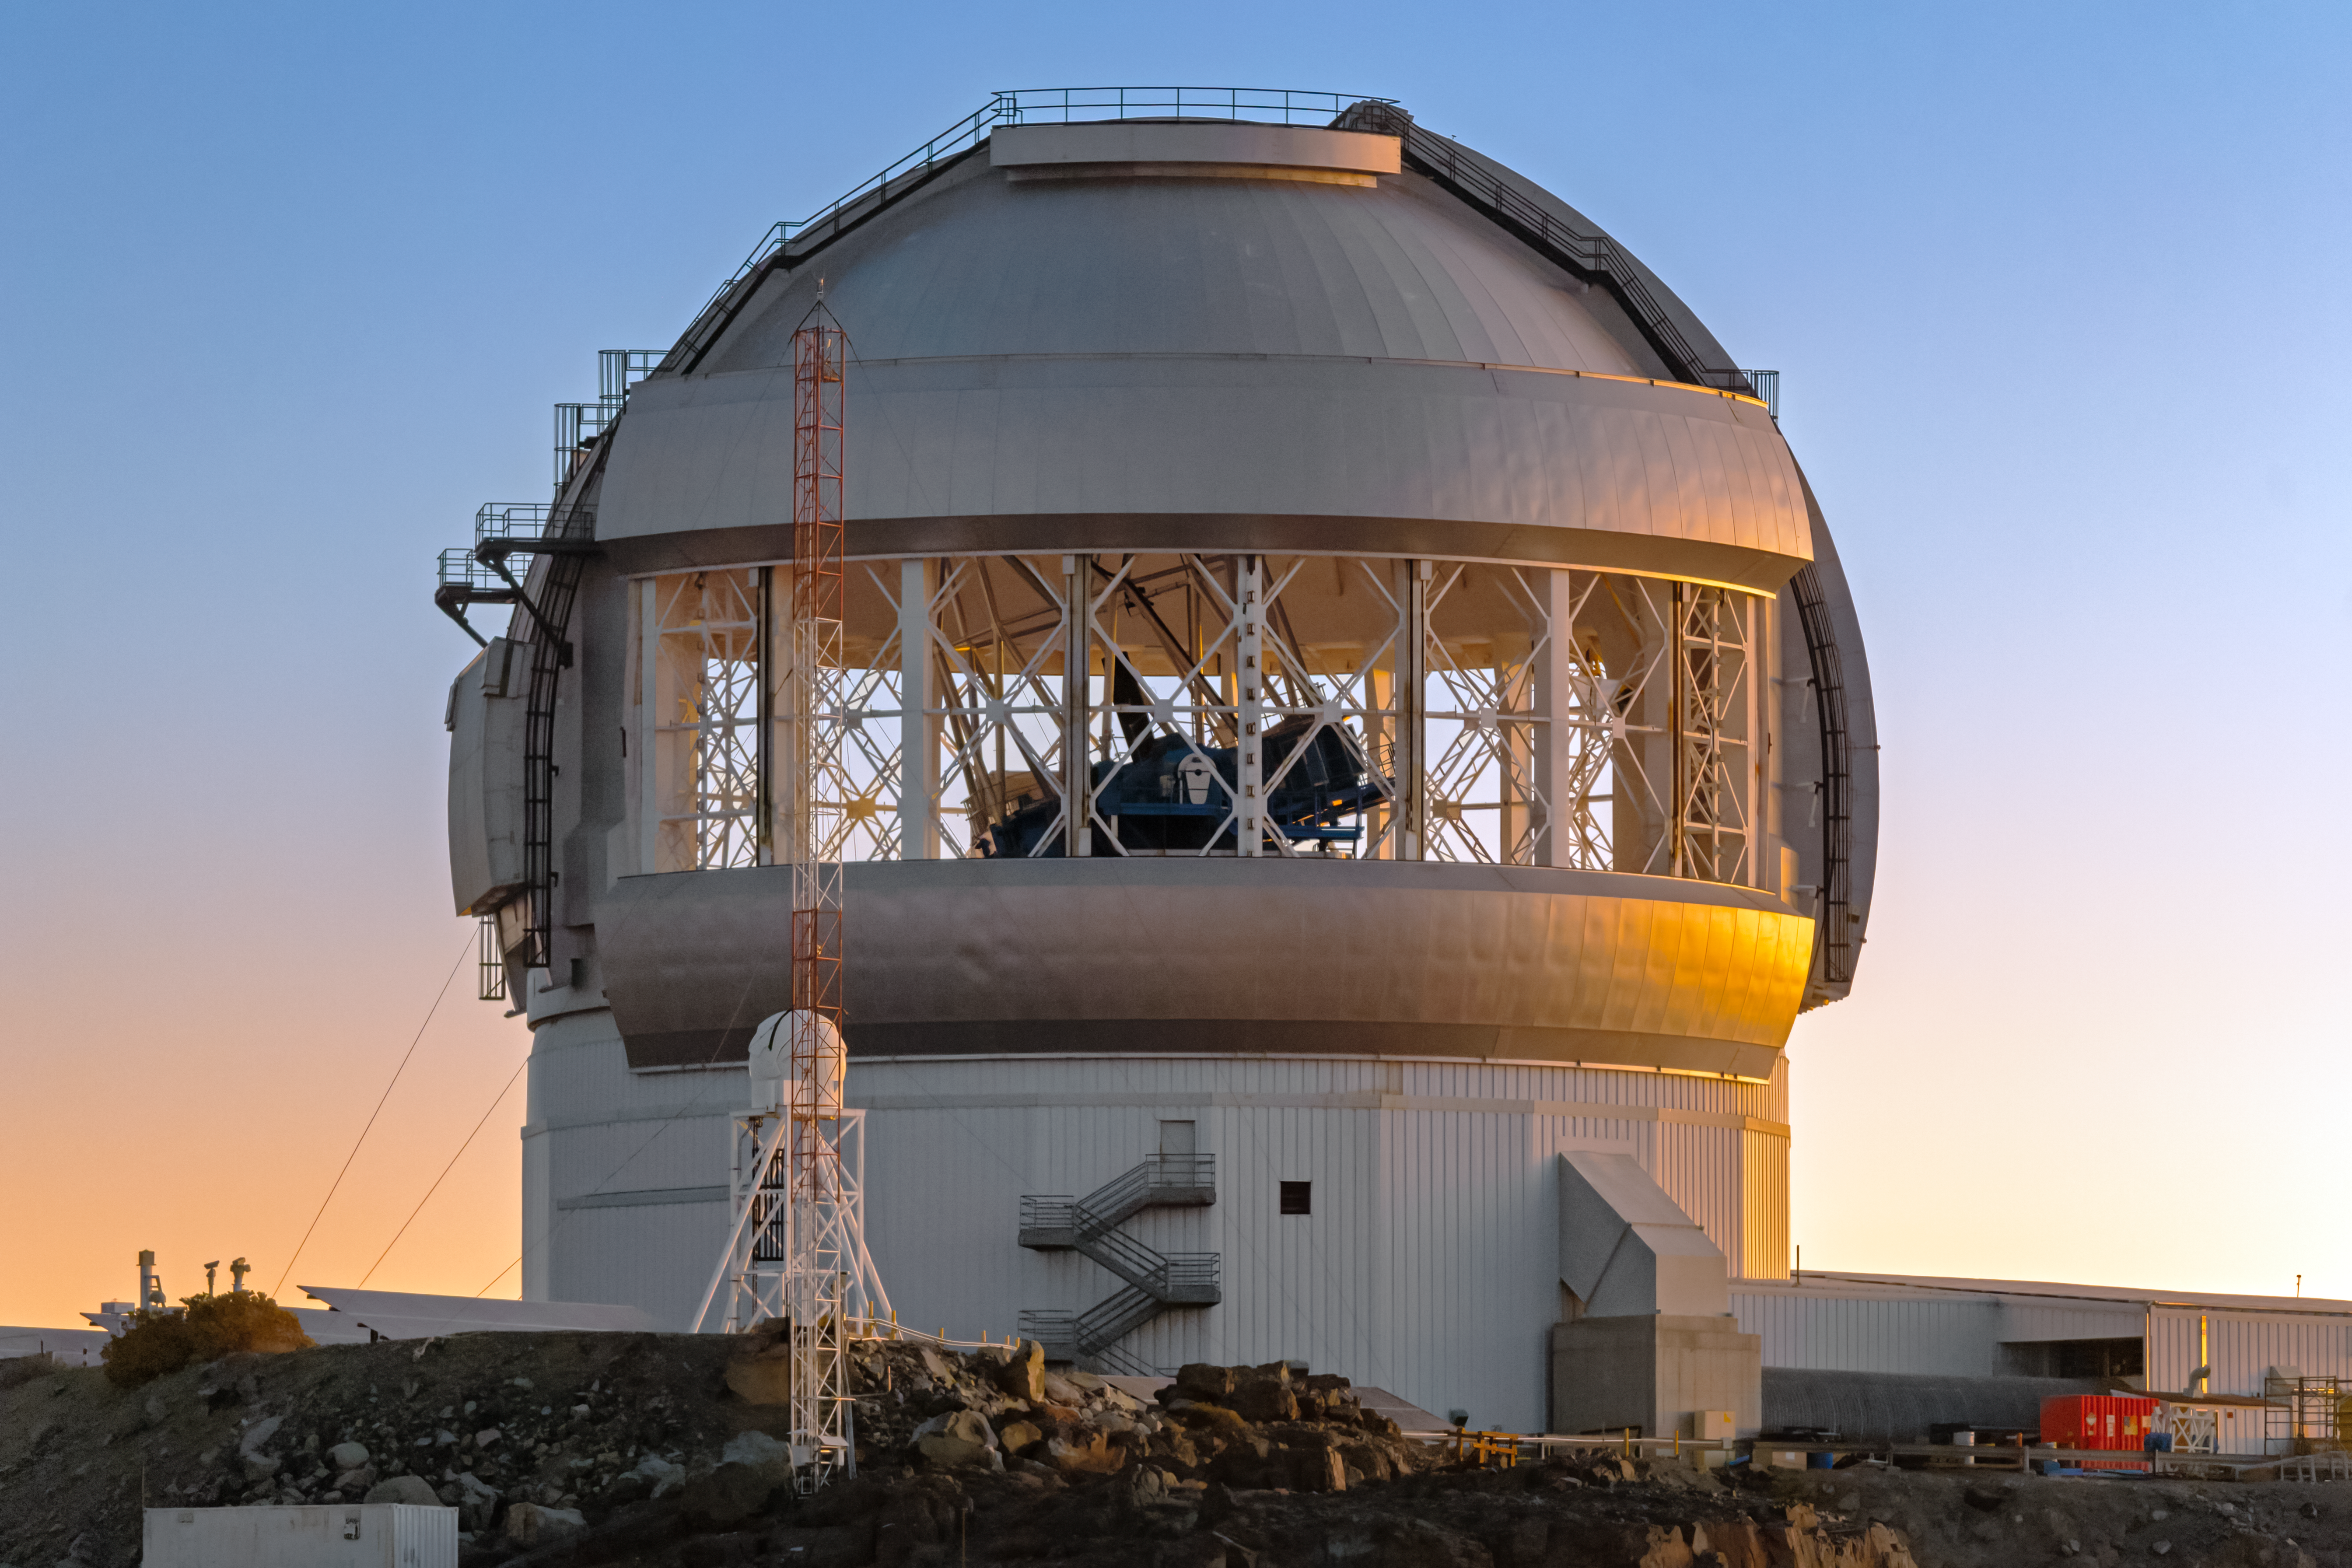

Gemini South at Dusk

Gemini South with its vent gates open at dusk on Cerro Pachón in Chile.

Credit: International Gemini Observatory/NOIRLab/NSF/AURA/P. Horálek